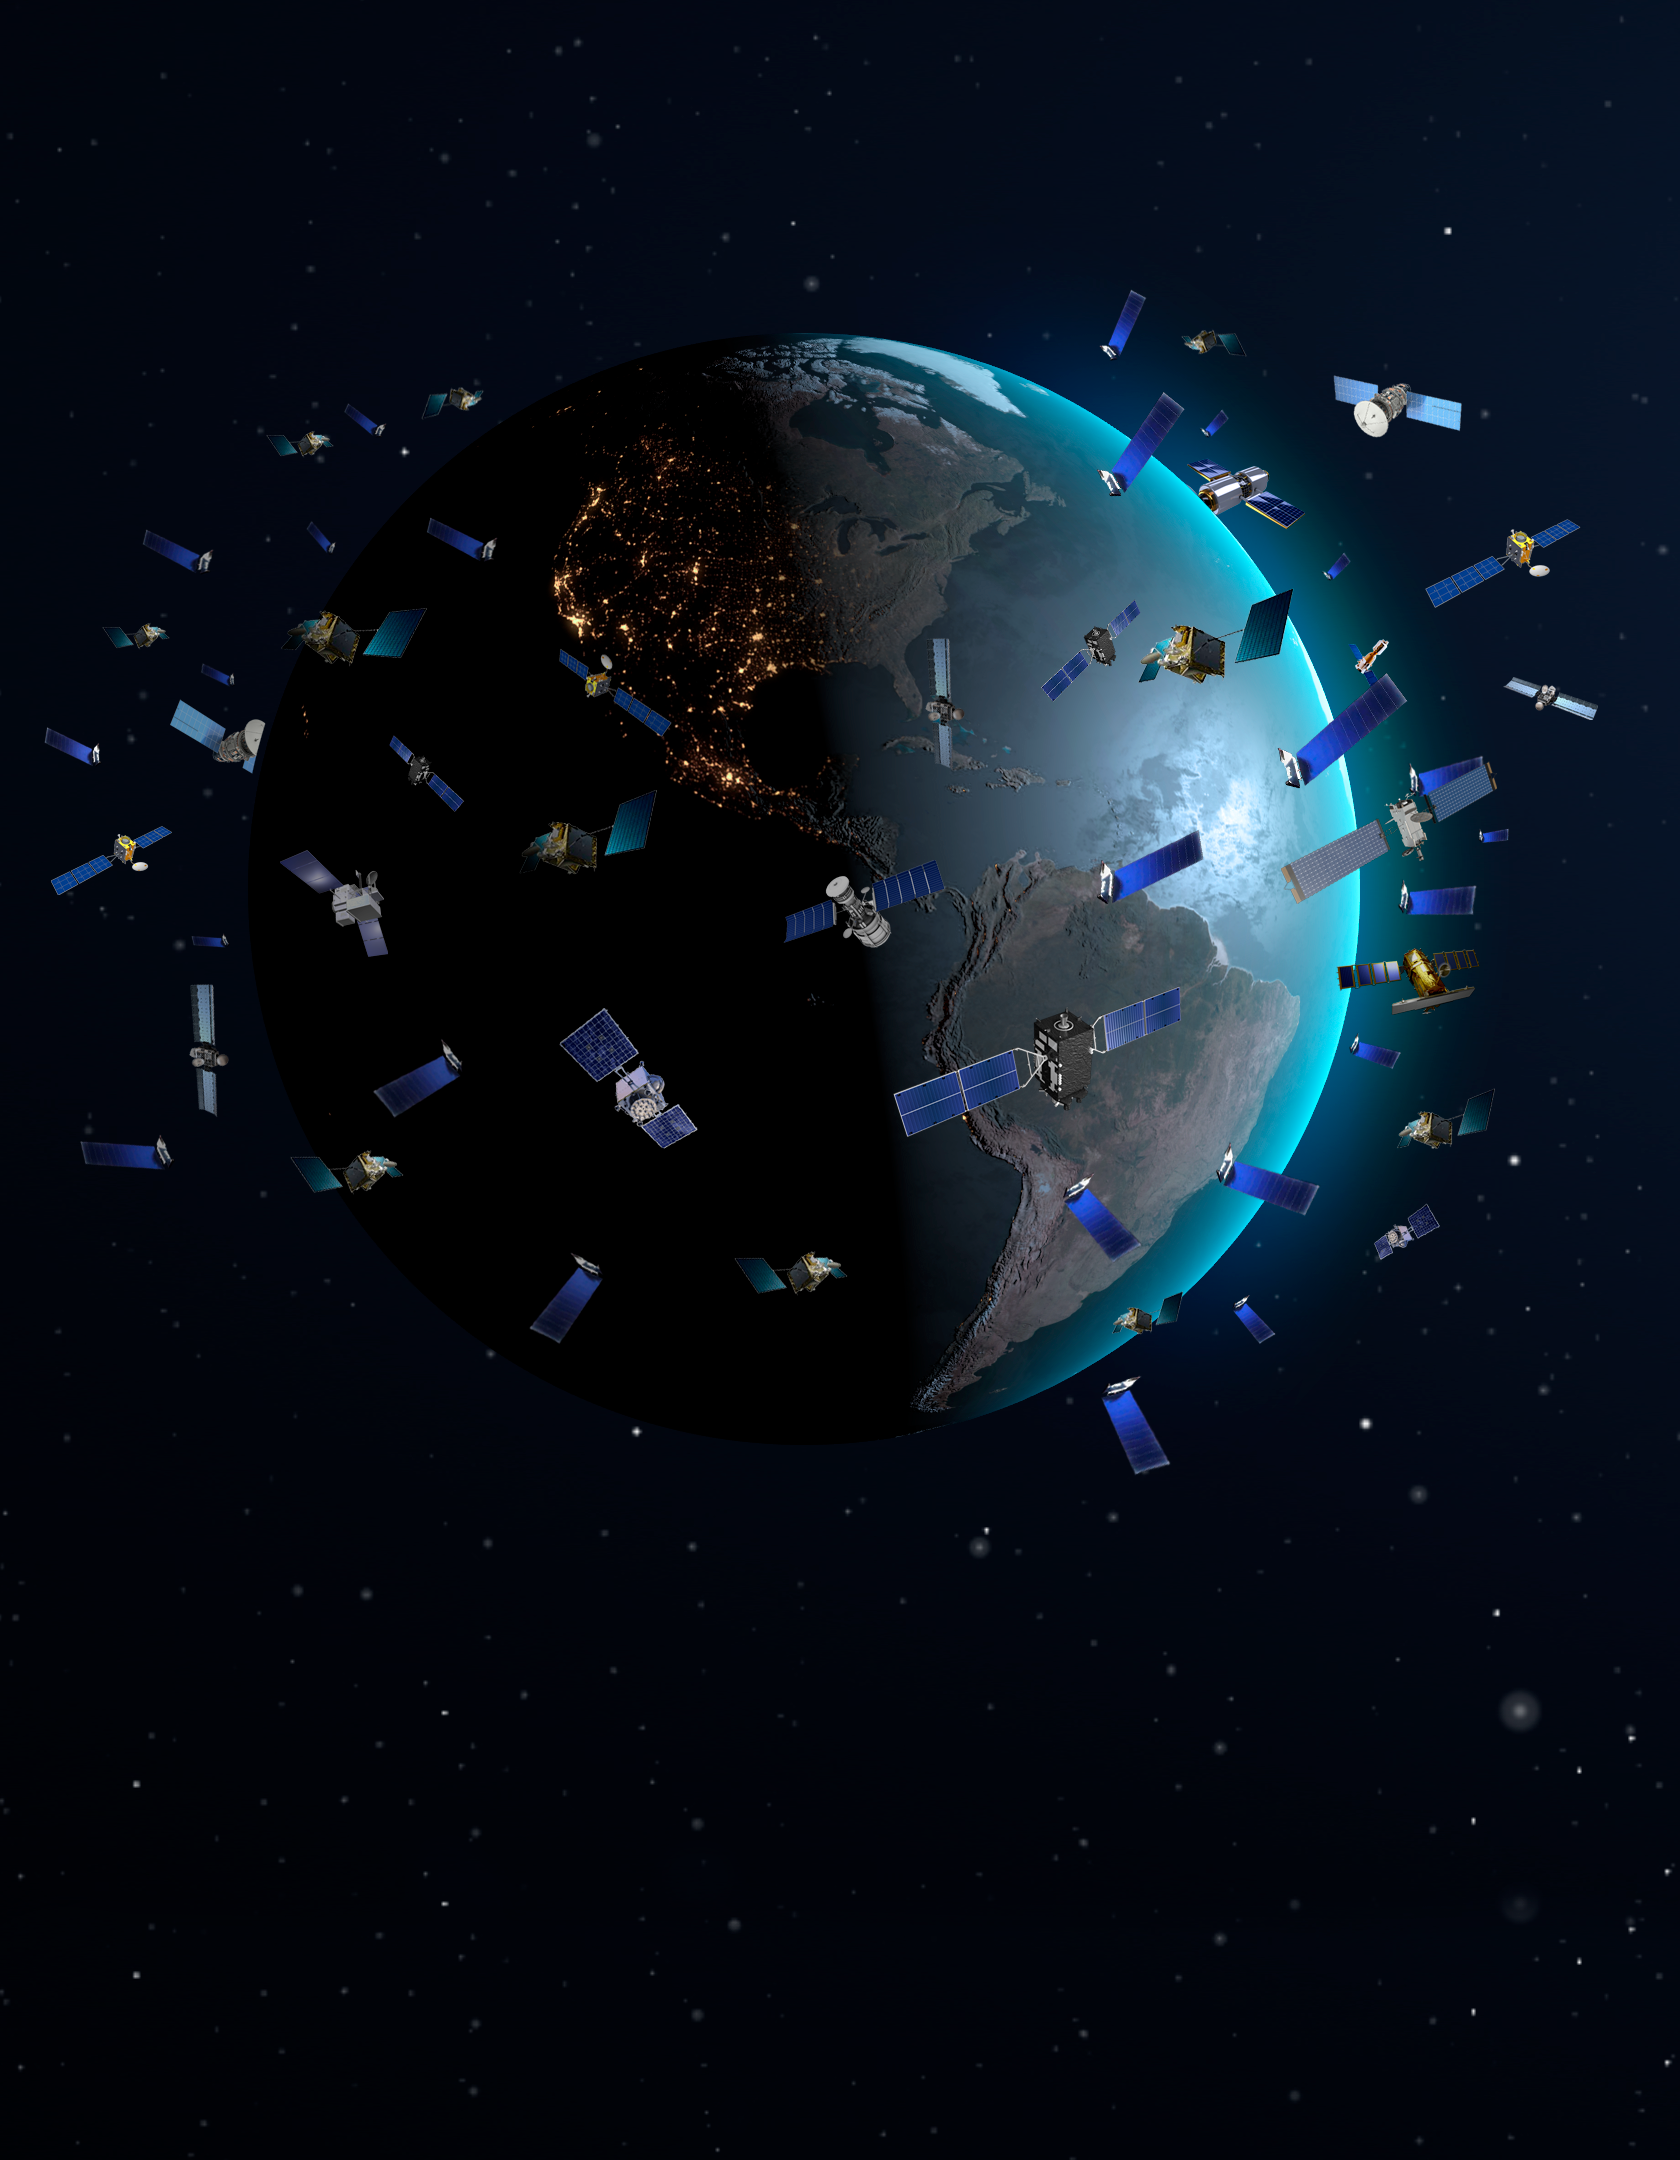

Constellation satellites in low Earth orbits (artist’s impression, not to scale)

In May 2019 SpaceX launched its first batch of 60 Starlink communication satellites, which surprised astronomers and lay people with their appearance in the night sky. Astronomers have only now, a little over a year later, accumulated enough observations of constellation satellites like those being launched by SpaceX and OneWeb and run computer simulations of their likely impact to thoroughly understand the magnitude and complexity of the problem. This research informed the discussion at the Satellite Constellations 1 (SATCON1) workshop and led to recommendations for observatories and constellation operators. The SATCON1 report concludes that the effects on astronomical research and on the human experience of the night sky range from “negligible” to “extreme.”

Credit: NOIRLab/NSF/AURA/P. Marenfeld